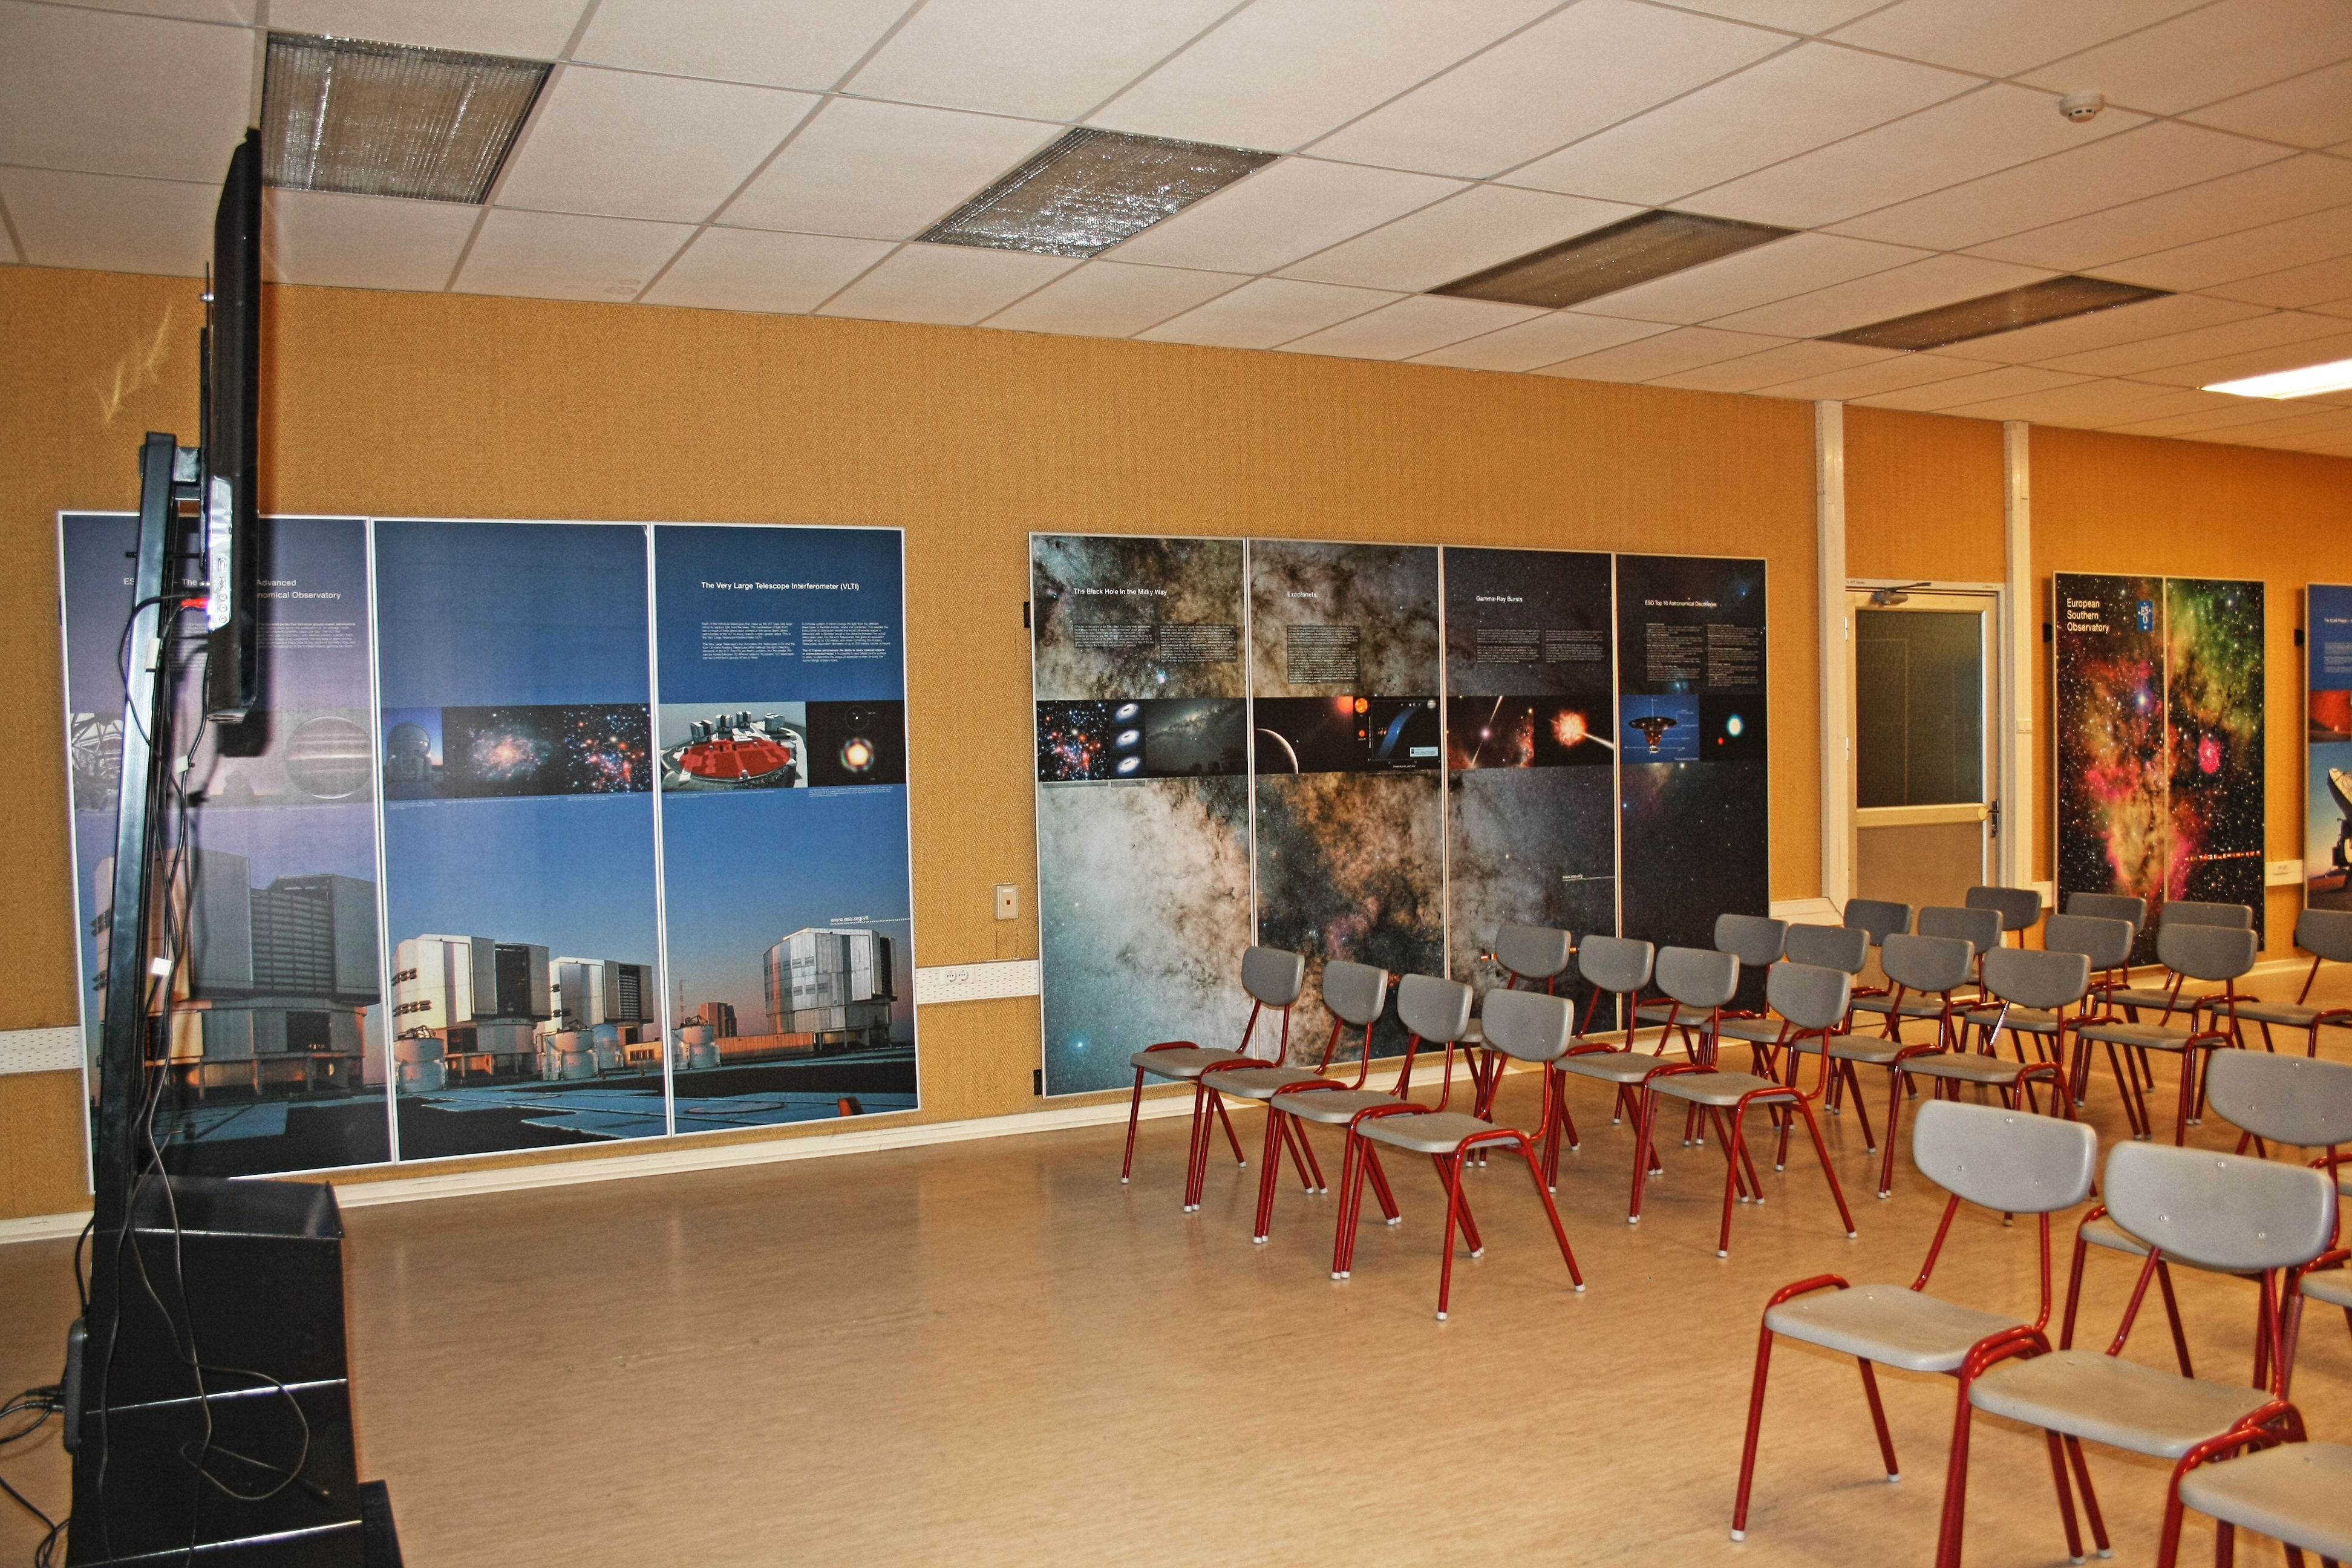

La Silla visitor centre

La Silla Visitor Centre, located at La Silla Observatory in Chile. For more information about visits to La Silla, see: Weekend Visits to the La Silla Observatory.

Credit: ESO